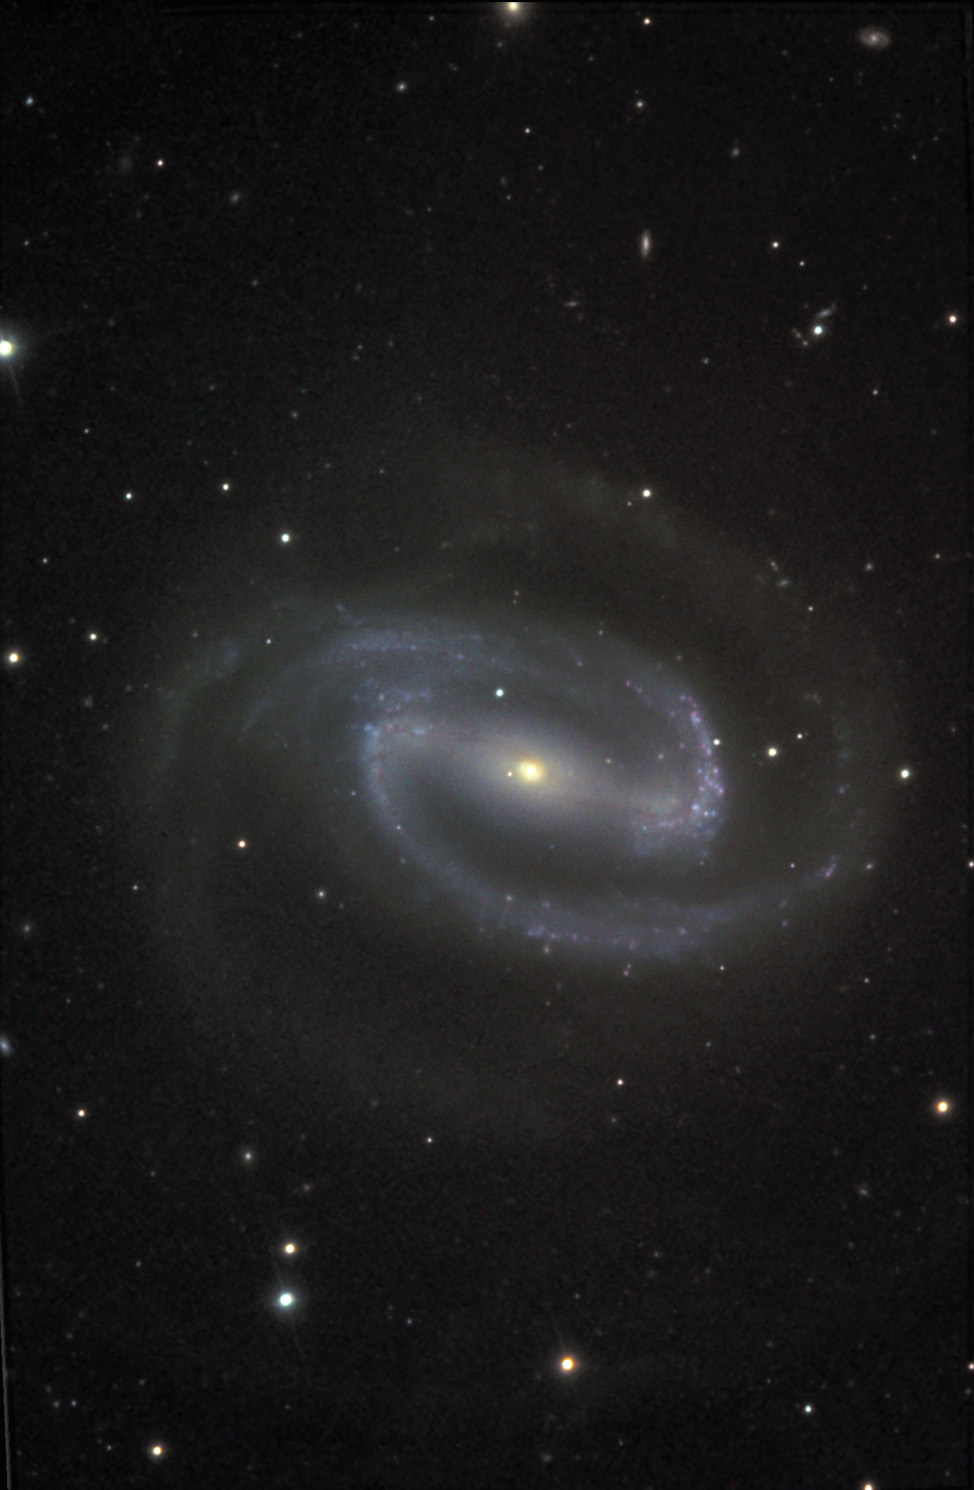

NGC 1300

NGC 1300 is often touted as being the most spectacular example of a barred spiral galaxy- and for good reason, the bar in the central portion of this galaxy is larger than the diameter of our own galaxy at an incredible length of 150,000 light years across. This galaxy is approximately 75 million light years away. However, even at this remote distance, astronomers have studied this galaxy intensely since it reveals information about the nature of our galaxy, the Milky Way. Measurements of the speeds at which clouds of gas (and stars) orbit the galaxy were taken in order to determine how a barred spiral galaxy develops. The Milky Way has a small bar; however, studying an external face-on barred spiral like NGC 1300 is easier than looking through the intervening gas and dust of our own galaxy towards the center. Also note the handful of background galaxies that may be 5 times as distant (or more).

This image was taken as part of Advanced Observing Program (AOP) program at Kitt Peak Visitor Center during 2014.

Credit: KPNO/NOIRLab/NSF/AURA/Nicole Bies and Esidro Hernandez/Adam Block